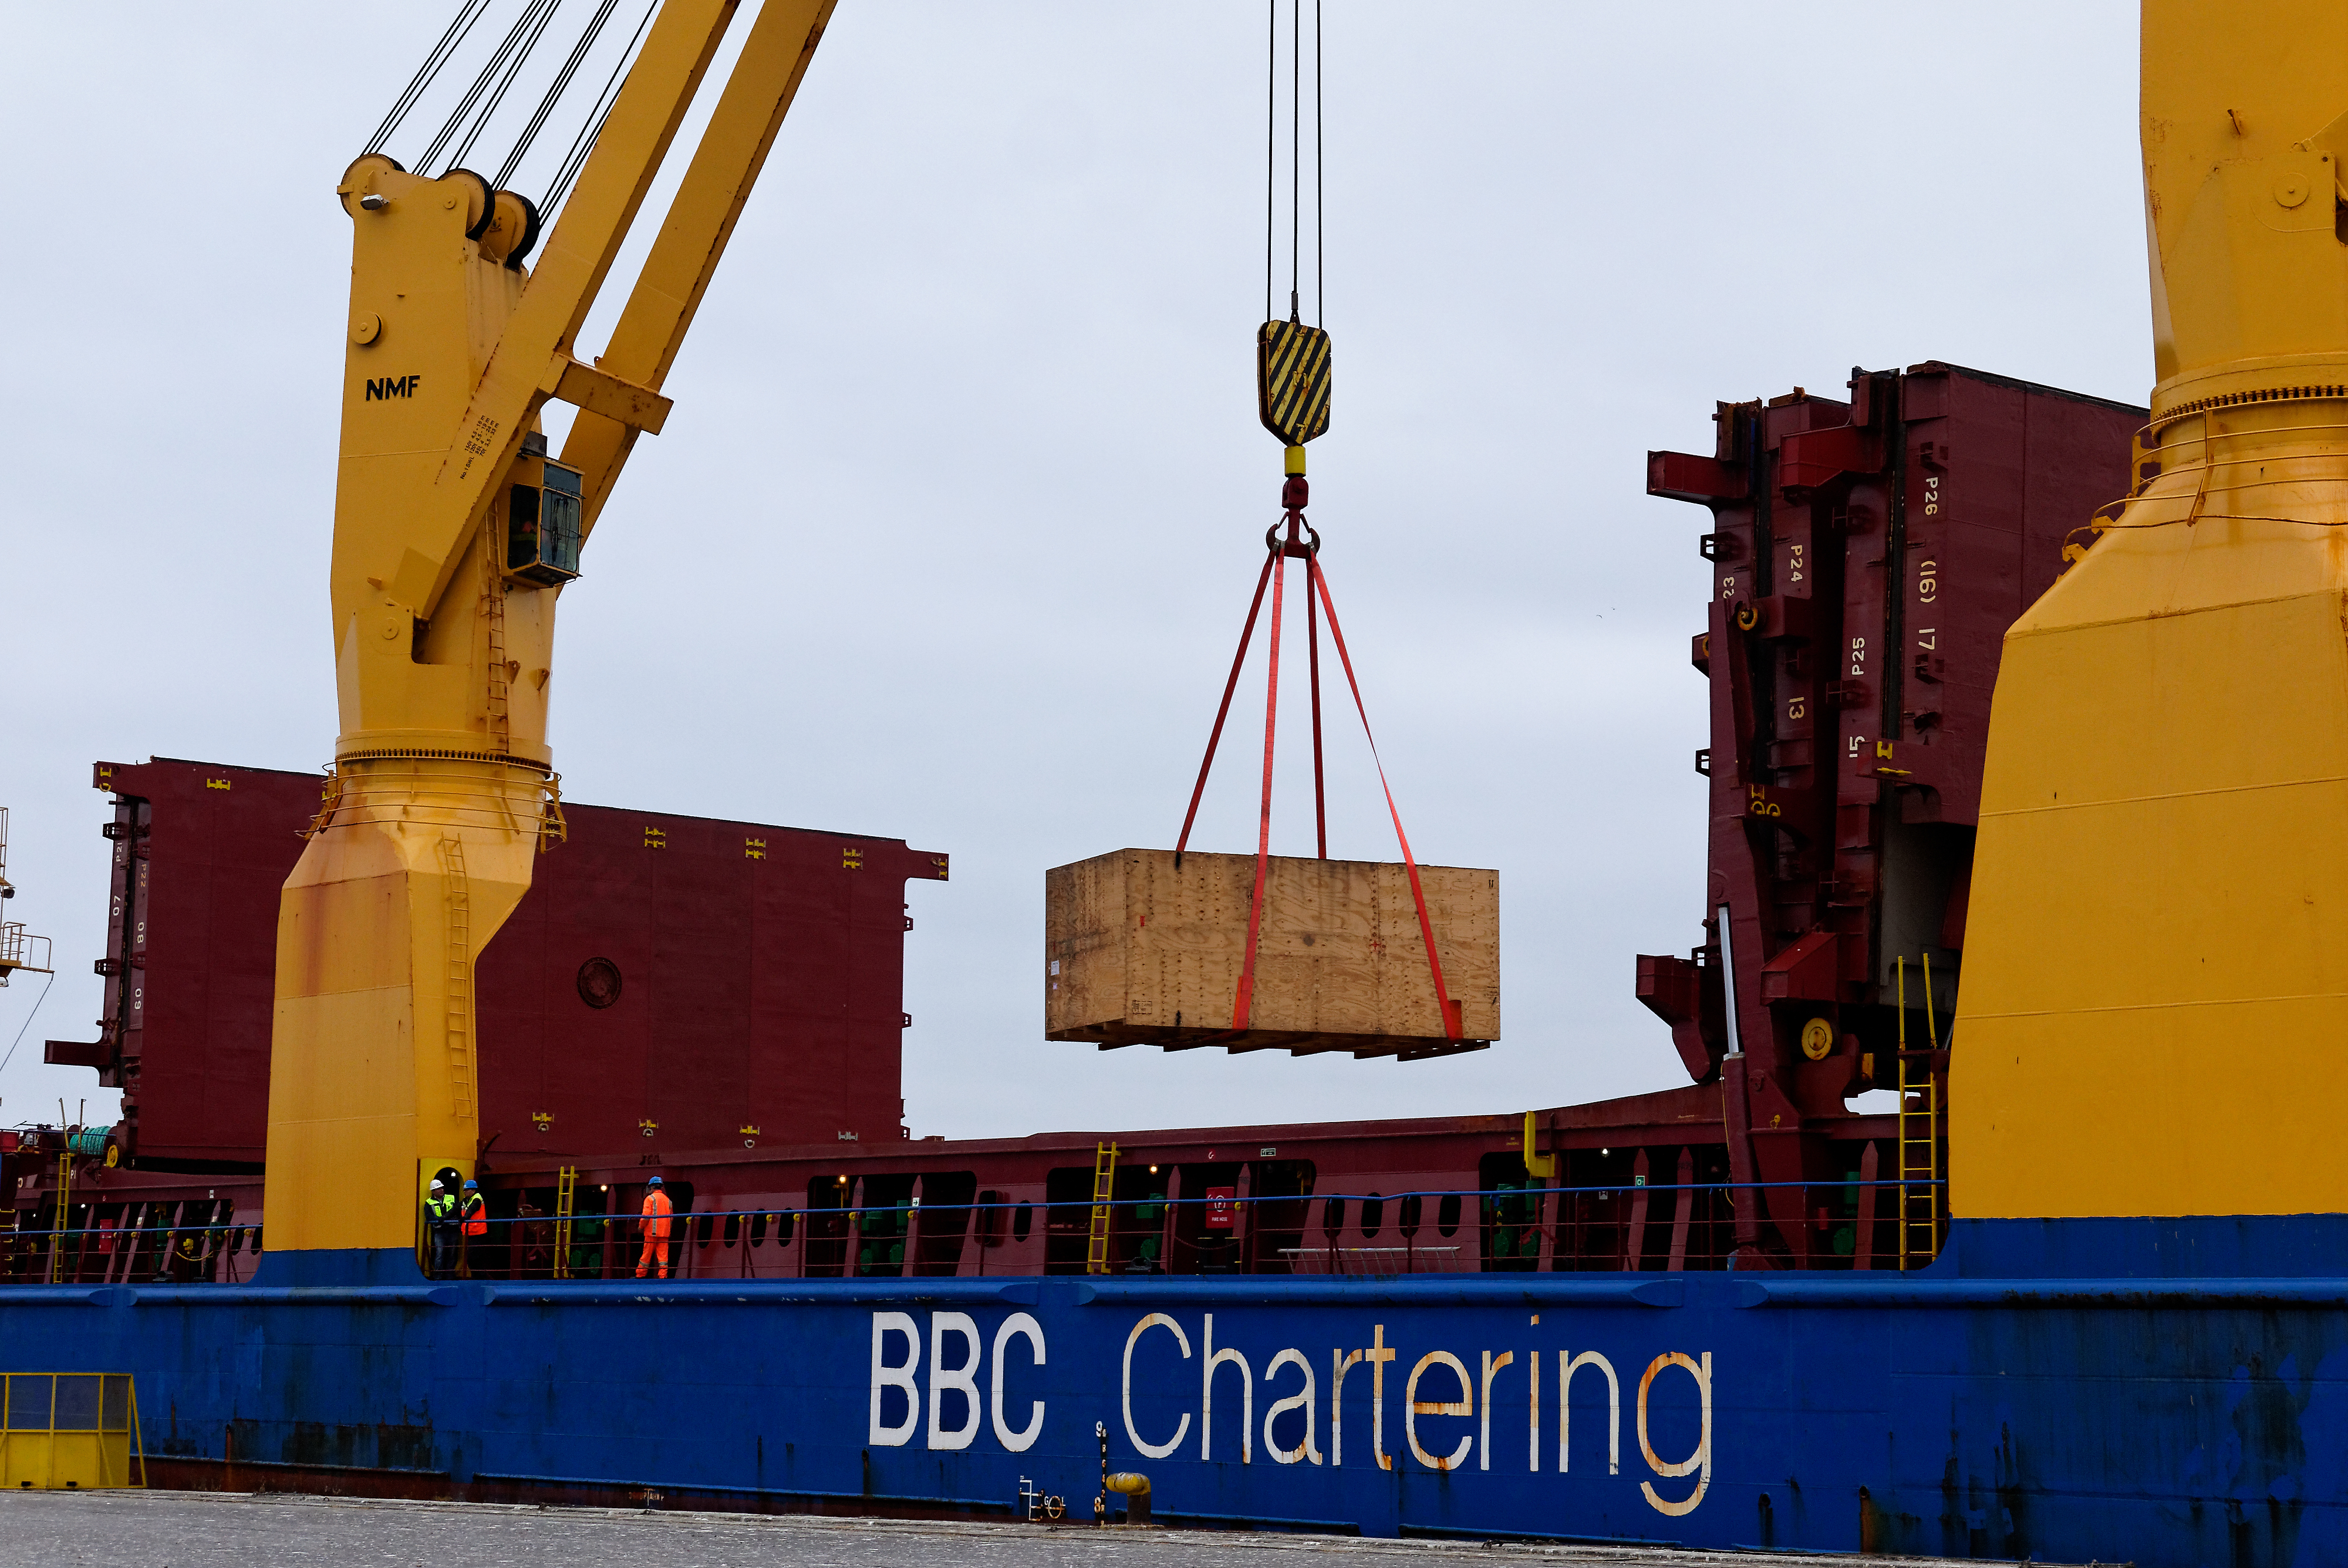

Coating Chamber Arrives in Chile

The LSST Coating Chamber arrived at the Port of Coquimbo on October 25th, after a ocean voyage that began on September 7th in Antwerp, Belgium. For four days after its arrival, the Coating Chamber was prepared, split into two pieces (top and bottom), and loaded onto the specialized transport vehicles that will carry it to the summit of Cerro Pachón.

Credit: Rubin Observatory/NSF/AURA